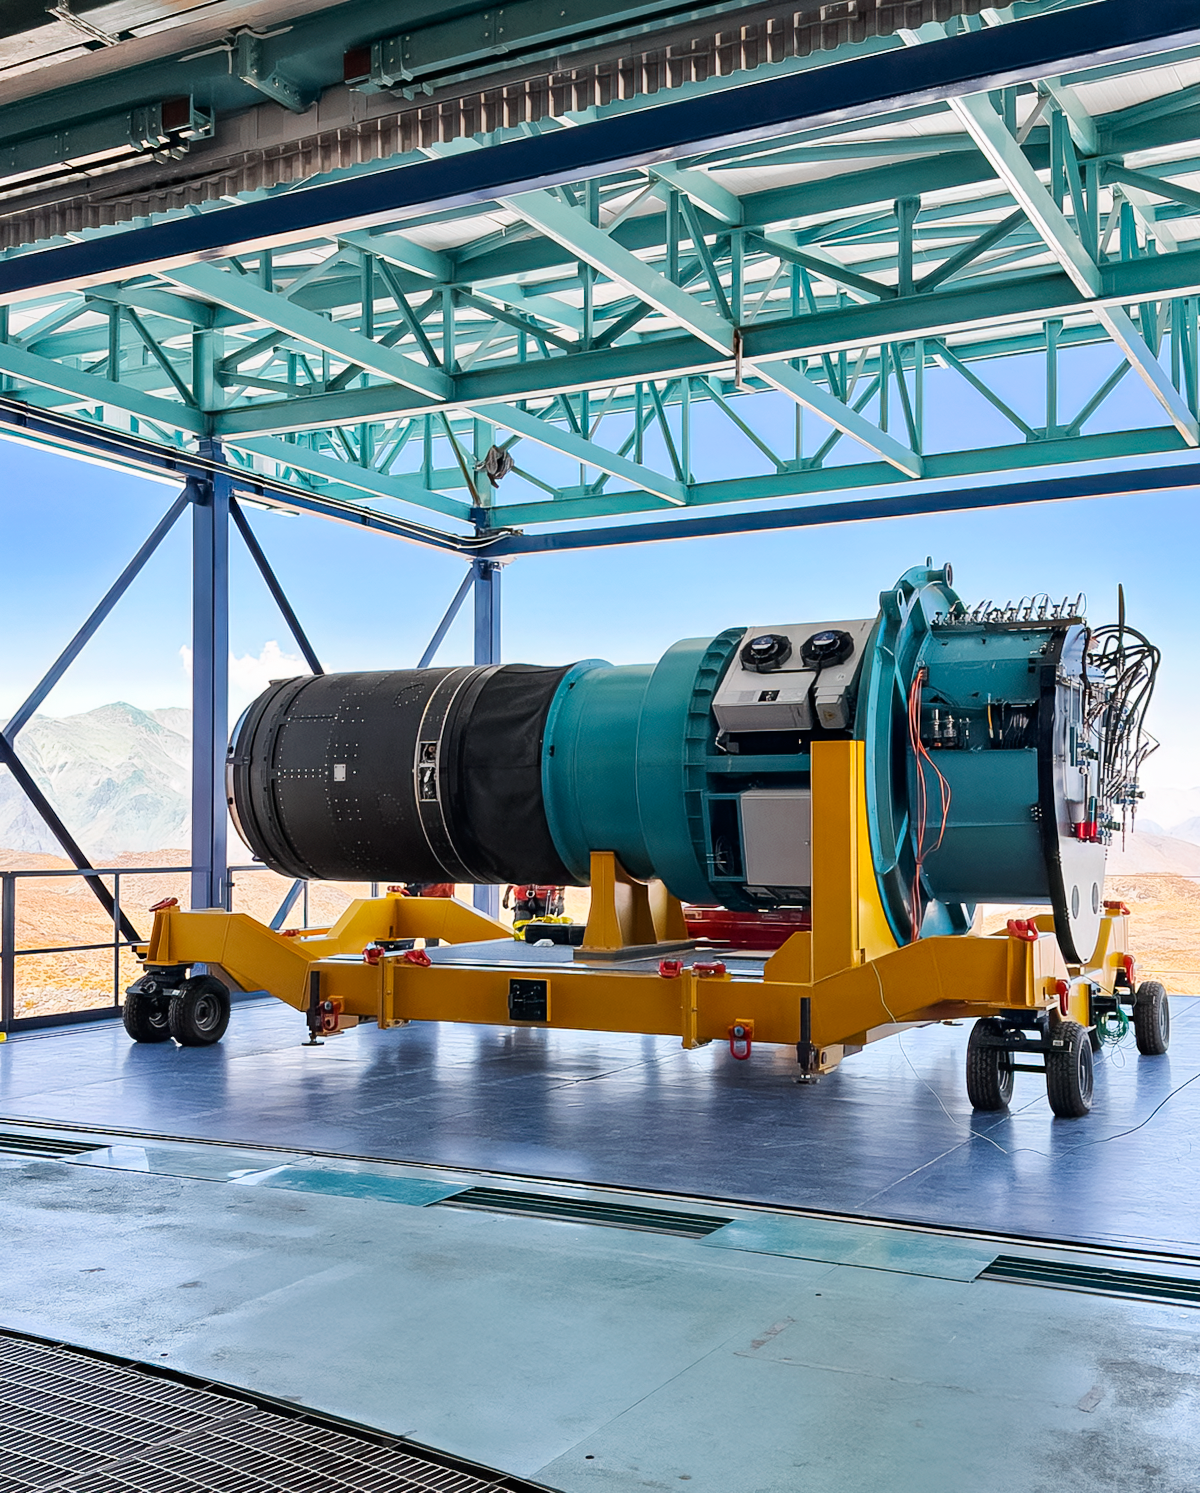

LSST Camera Installed at Rubin Observatory

The LSST Camera was installed on the Simonyi Survey Telescope at NSF–DOE Vera C. Rubin Observatory in March 2025.

Credit: RubinObs/NOIRLab/SLAC/NSF/DOE/AURA